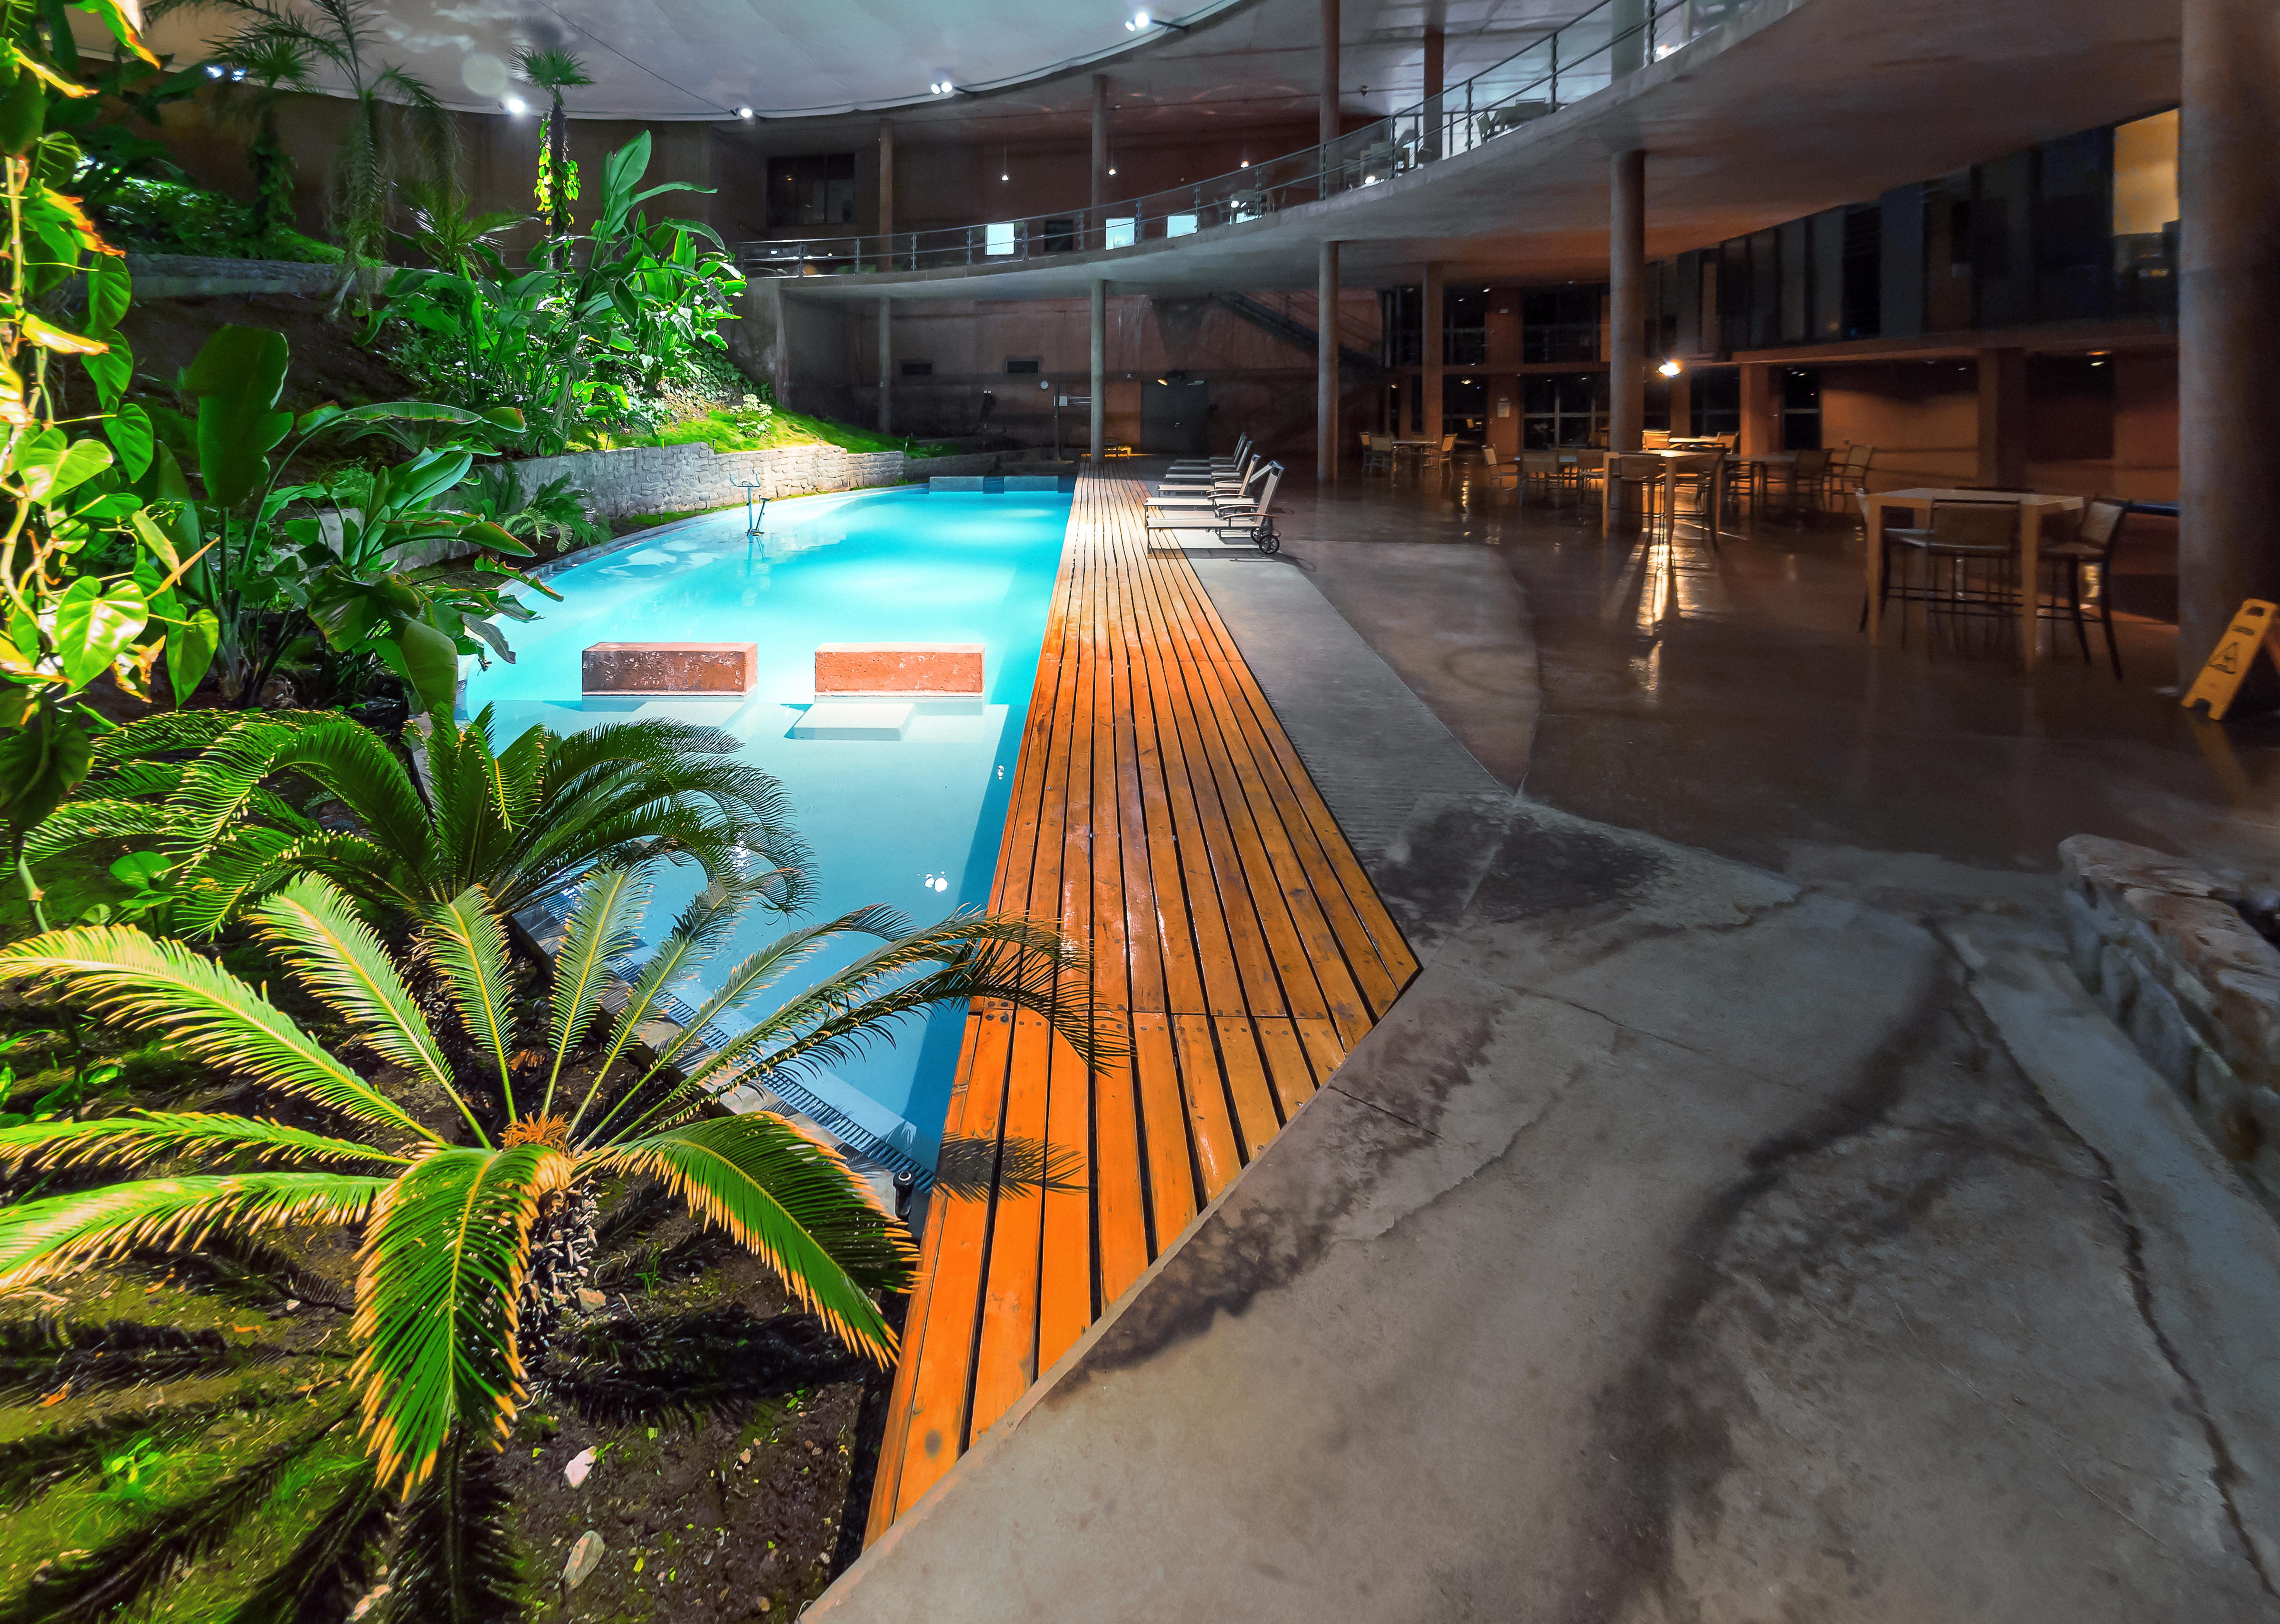

La Residencia's pool

The indoor swimming pool at La Residencia.

Credit: P. Horálek/ESO